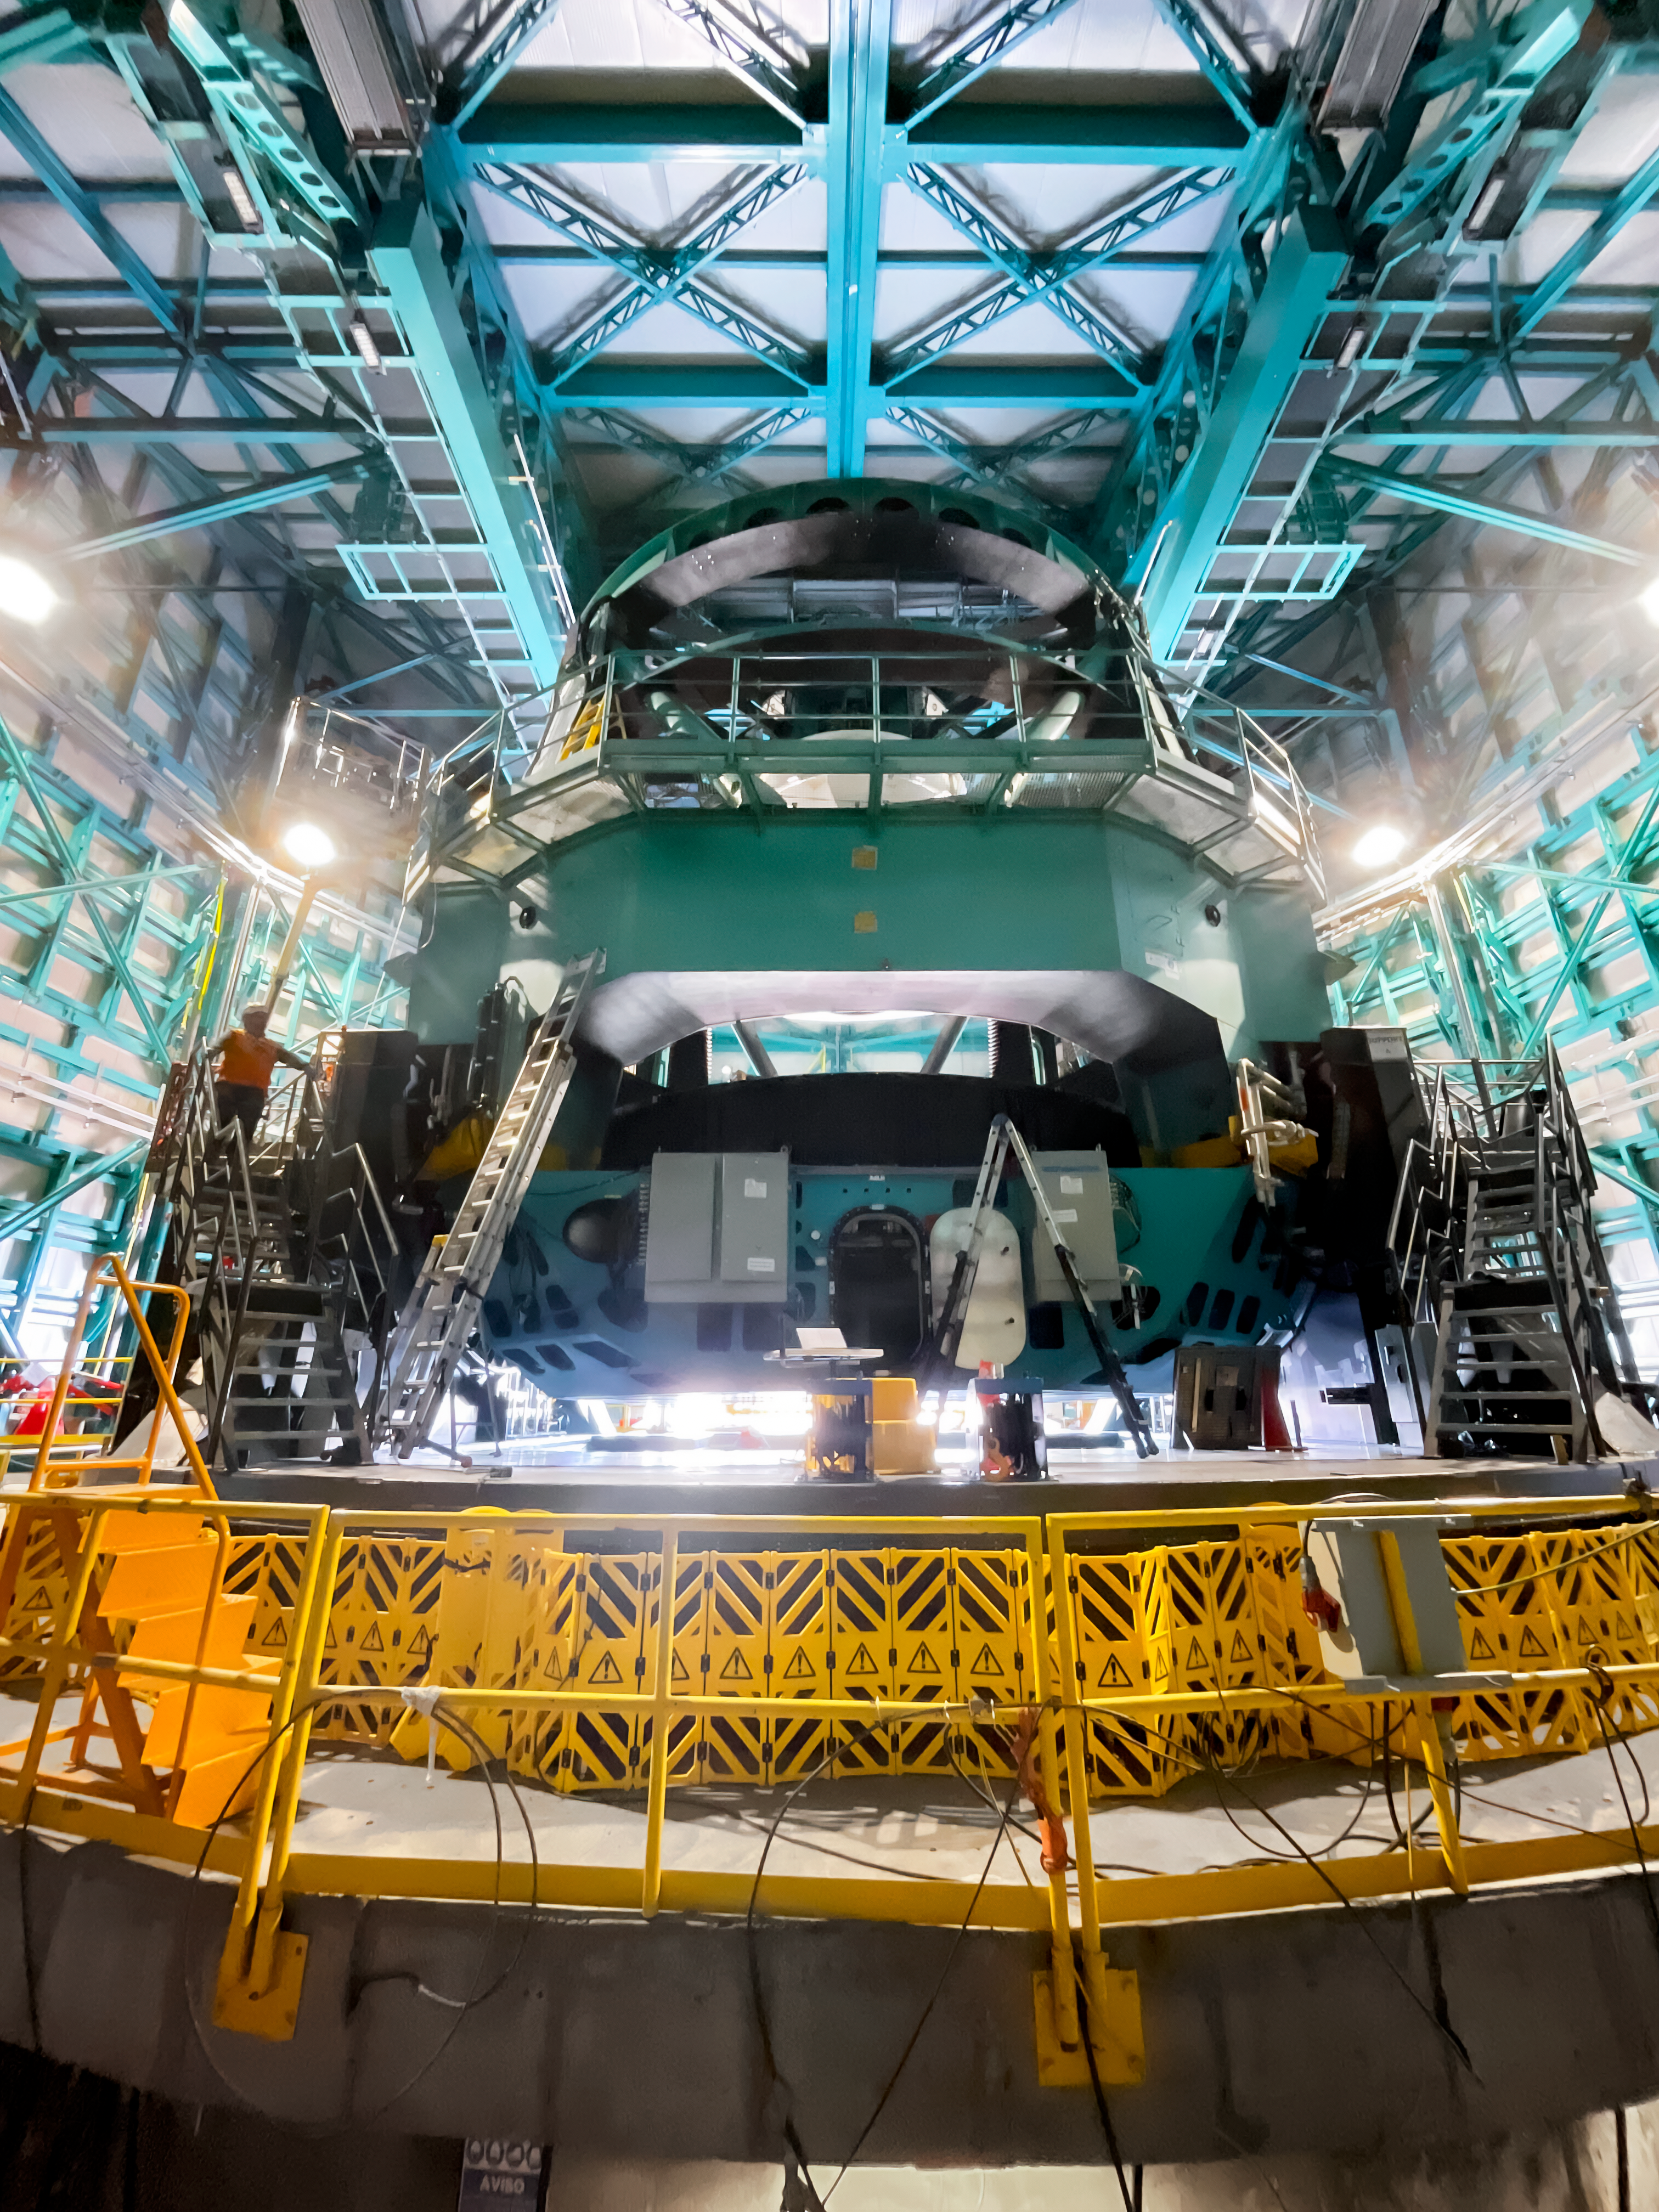

Installing the M1M3 Cell on Rubin

Installing the LSST Primary/Tertiary Mirror (M1M3) Cell (the steel structure that supports the mirror).

Credit: RubinObs/NOIRLab/SLAC/NSF/DOE/AURA